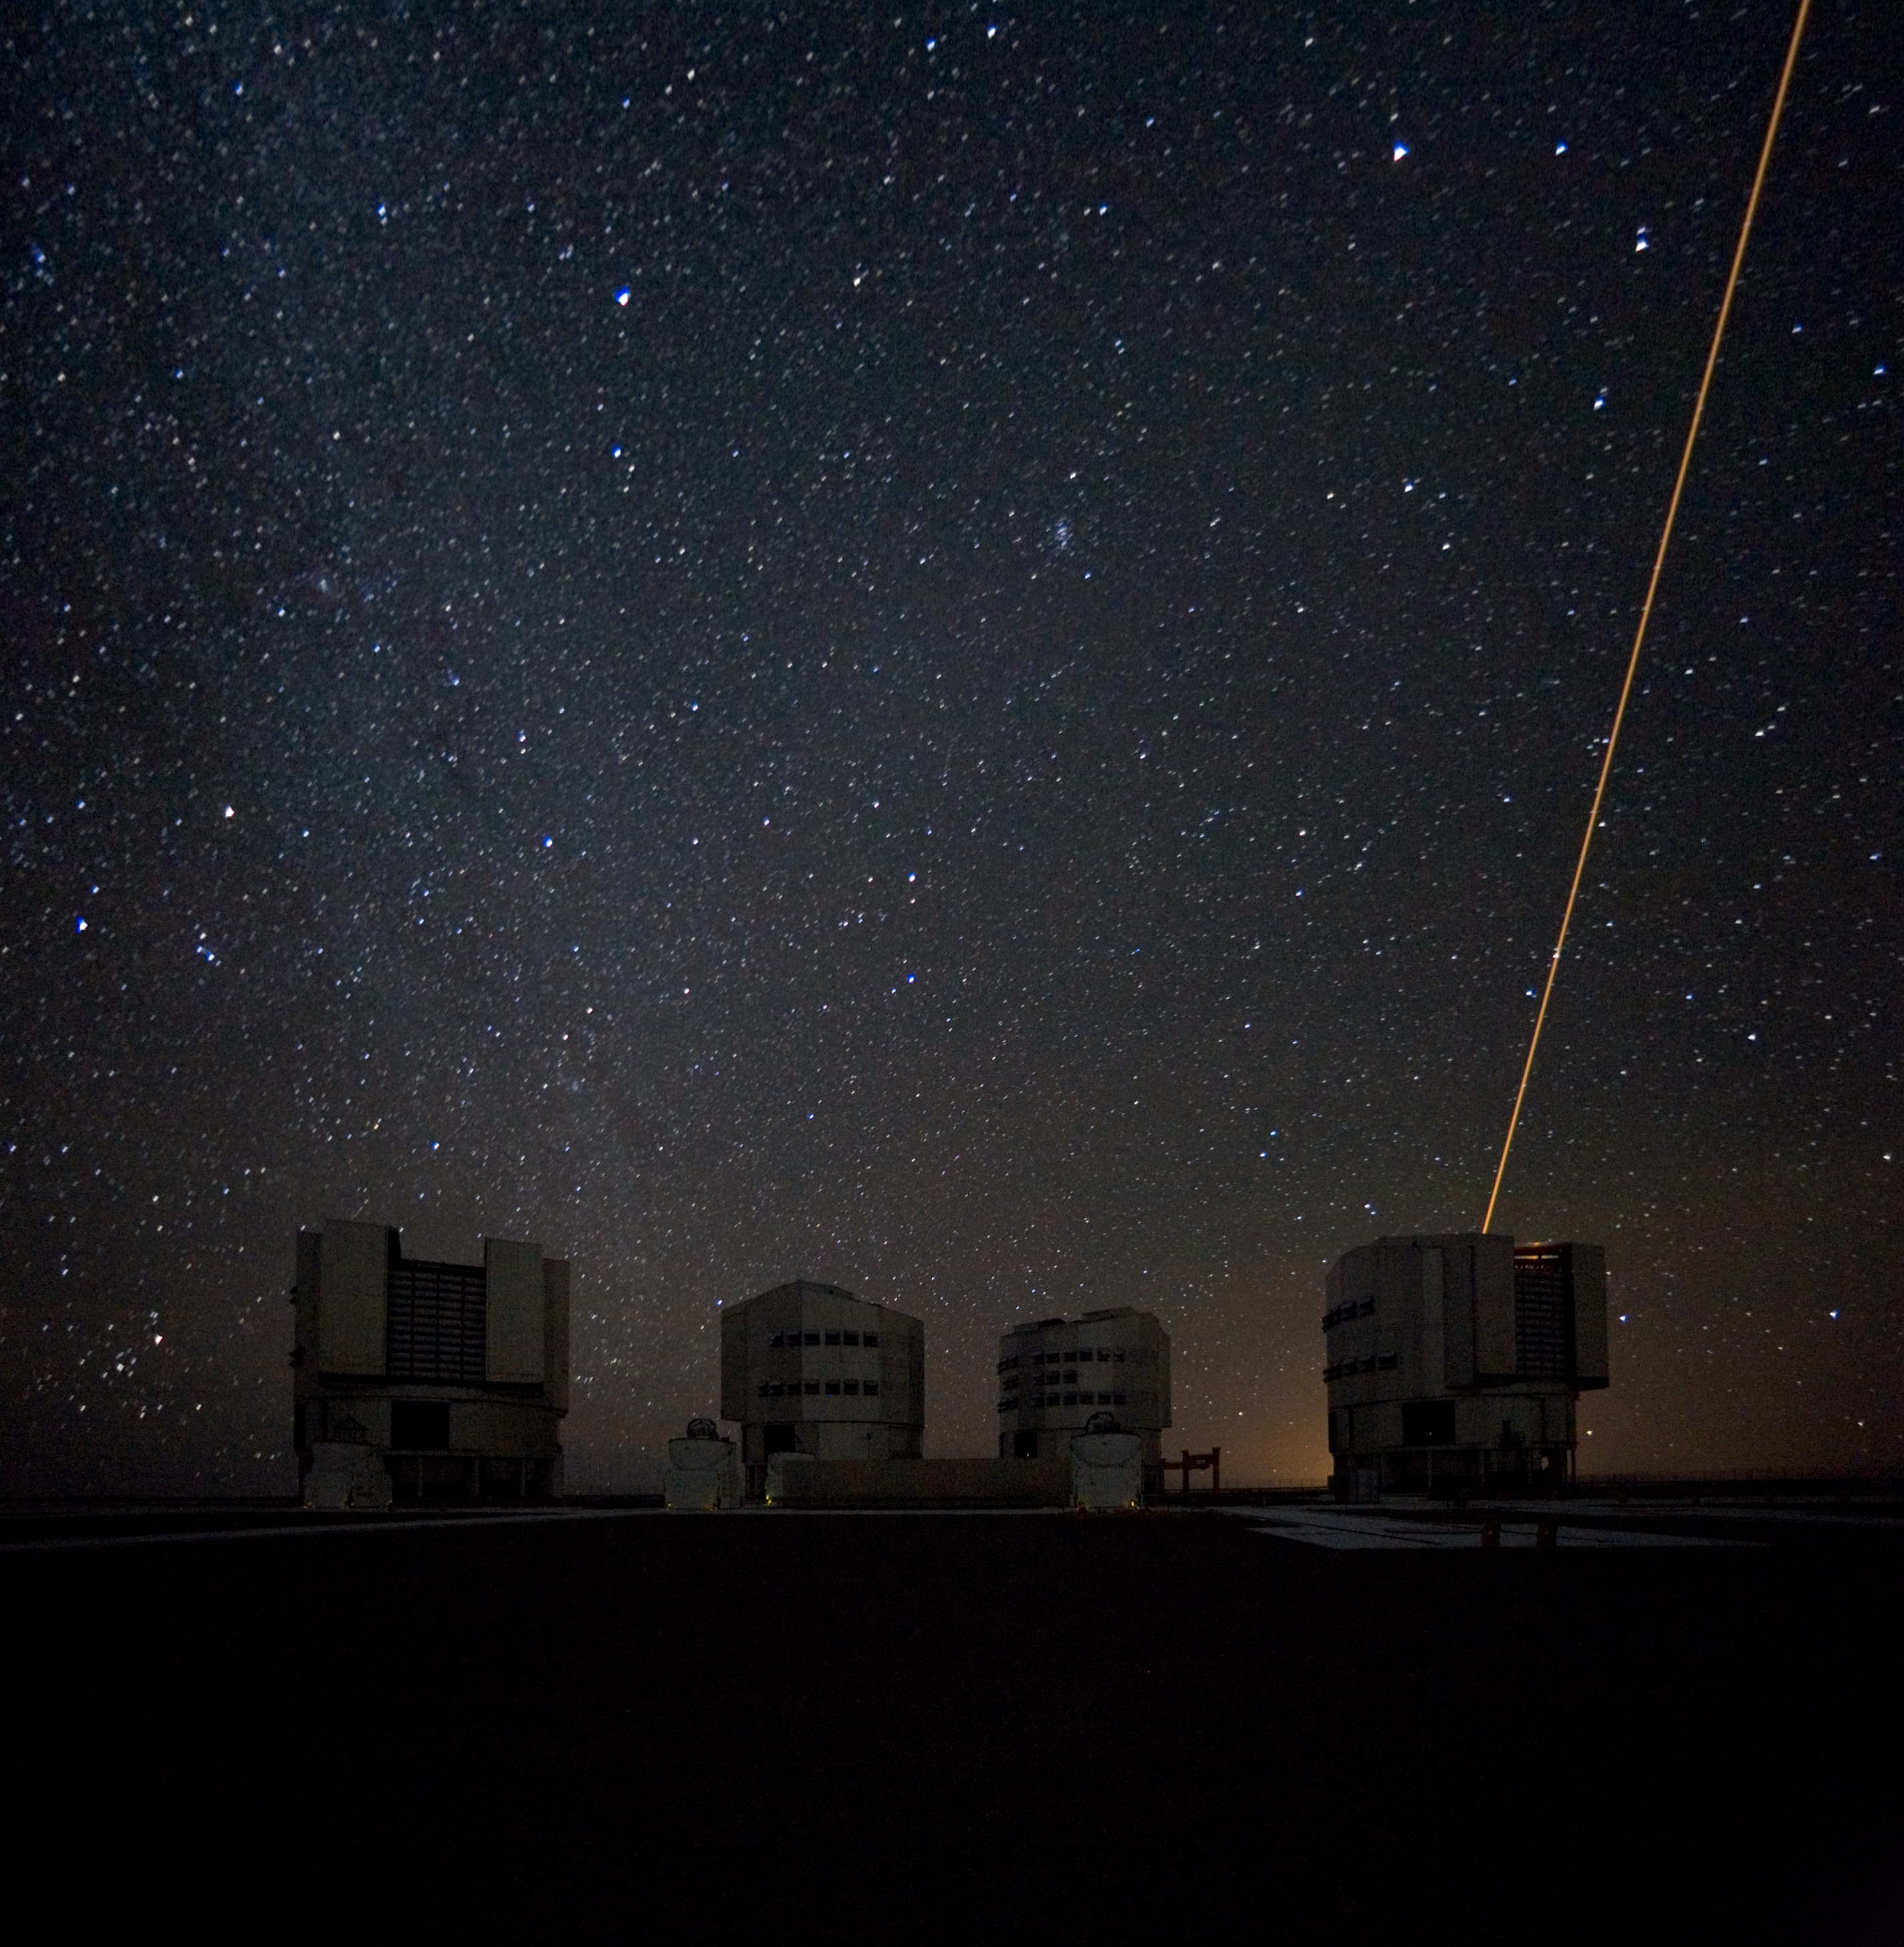

The Laser Guide Star on the VLT

The Laser Guide Star in operation at the VLT. The Laser Guide Star Facility (LGSF) that is installed on the VLT UT4/YEPUN and produces a artificial guide star used for Adaptive Optics correction. This picture was obtained in January 2007.

Credit: ESO